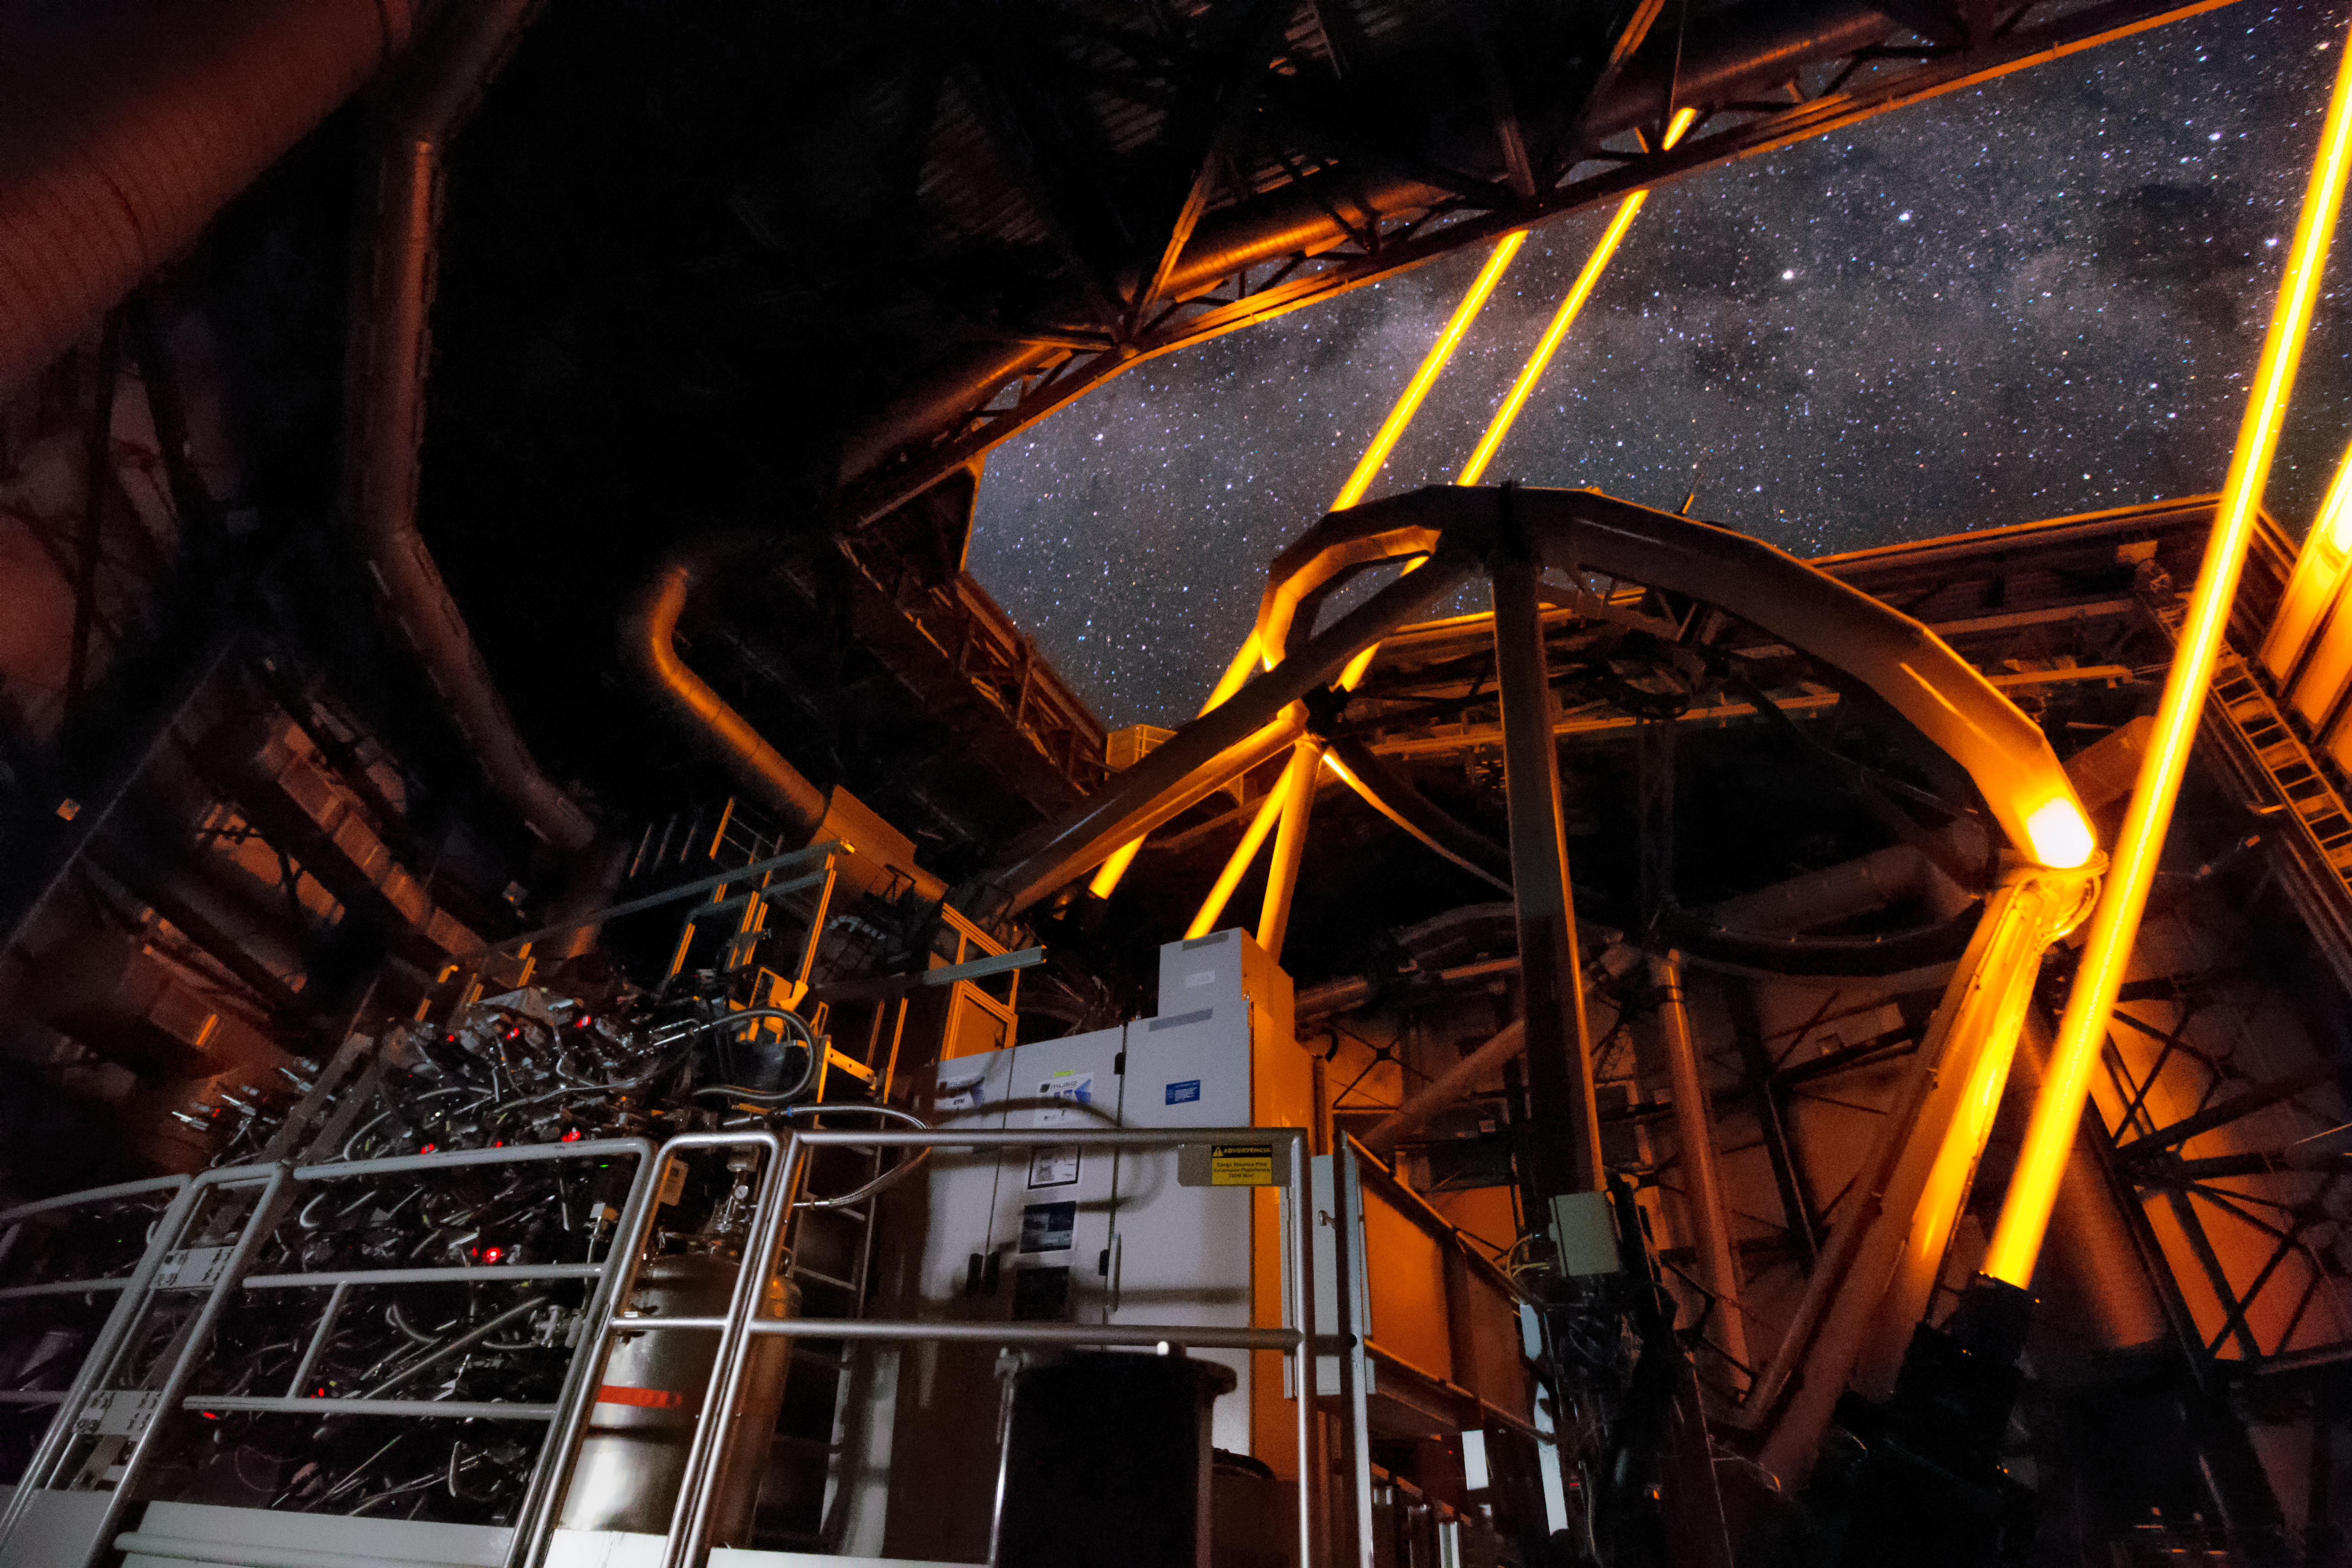

The AOF + MUSE at work

Inside the UT4 of the Very Large Telescope, part of the Adaptive Optics Facility, the four Laser Guide Stars Facility, point to the skies during the first observations using the MUSE instrument. The sharpness and dynamic range of images using the AOF equipped MUSE instrument will dramatically improve future observations.

Credit: Roland Bacon/ESO